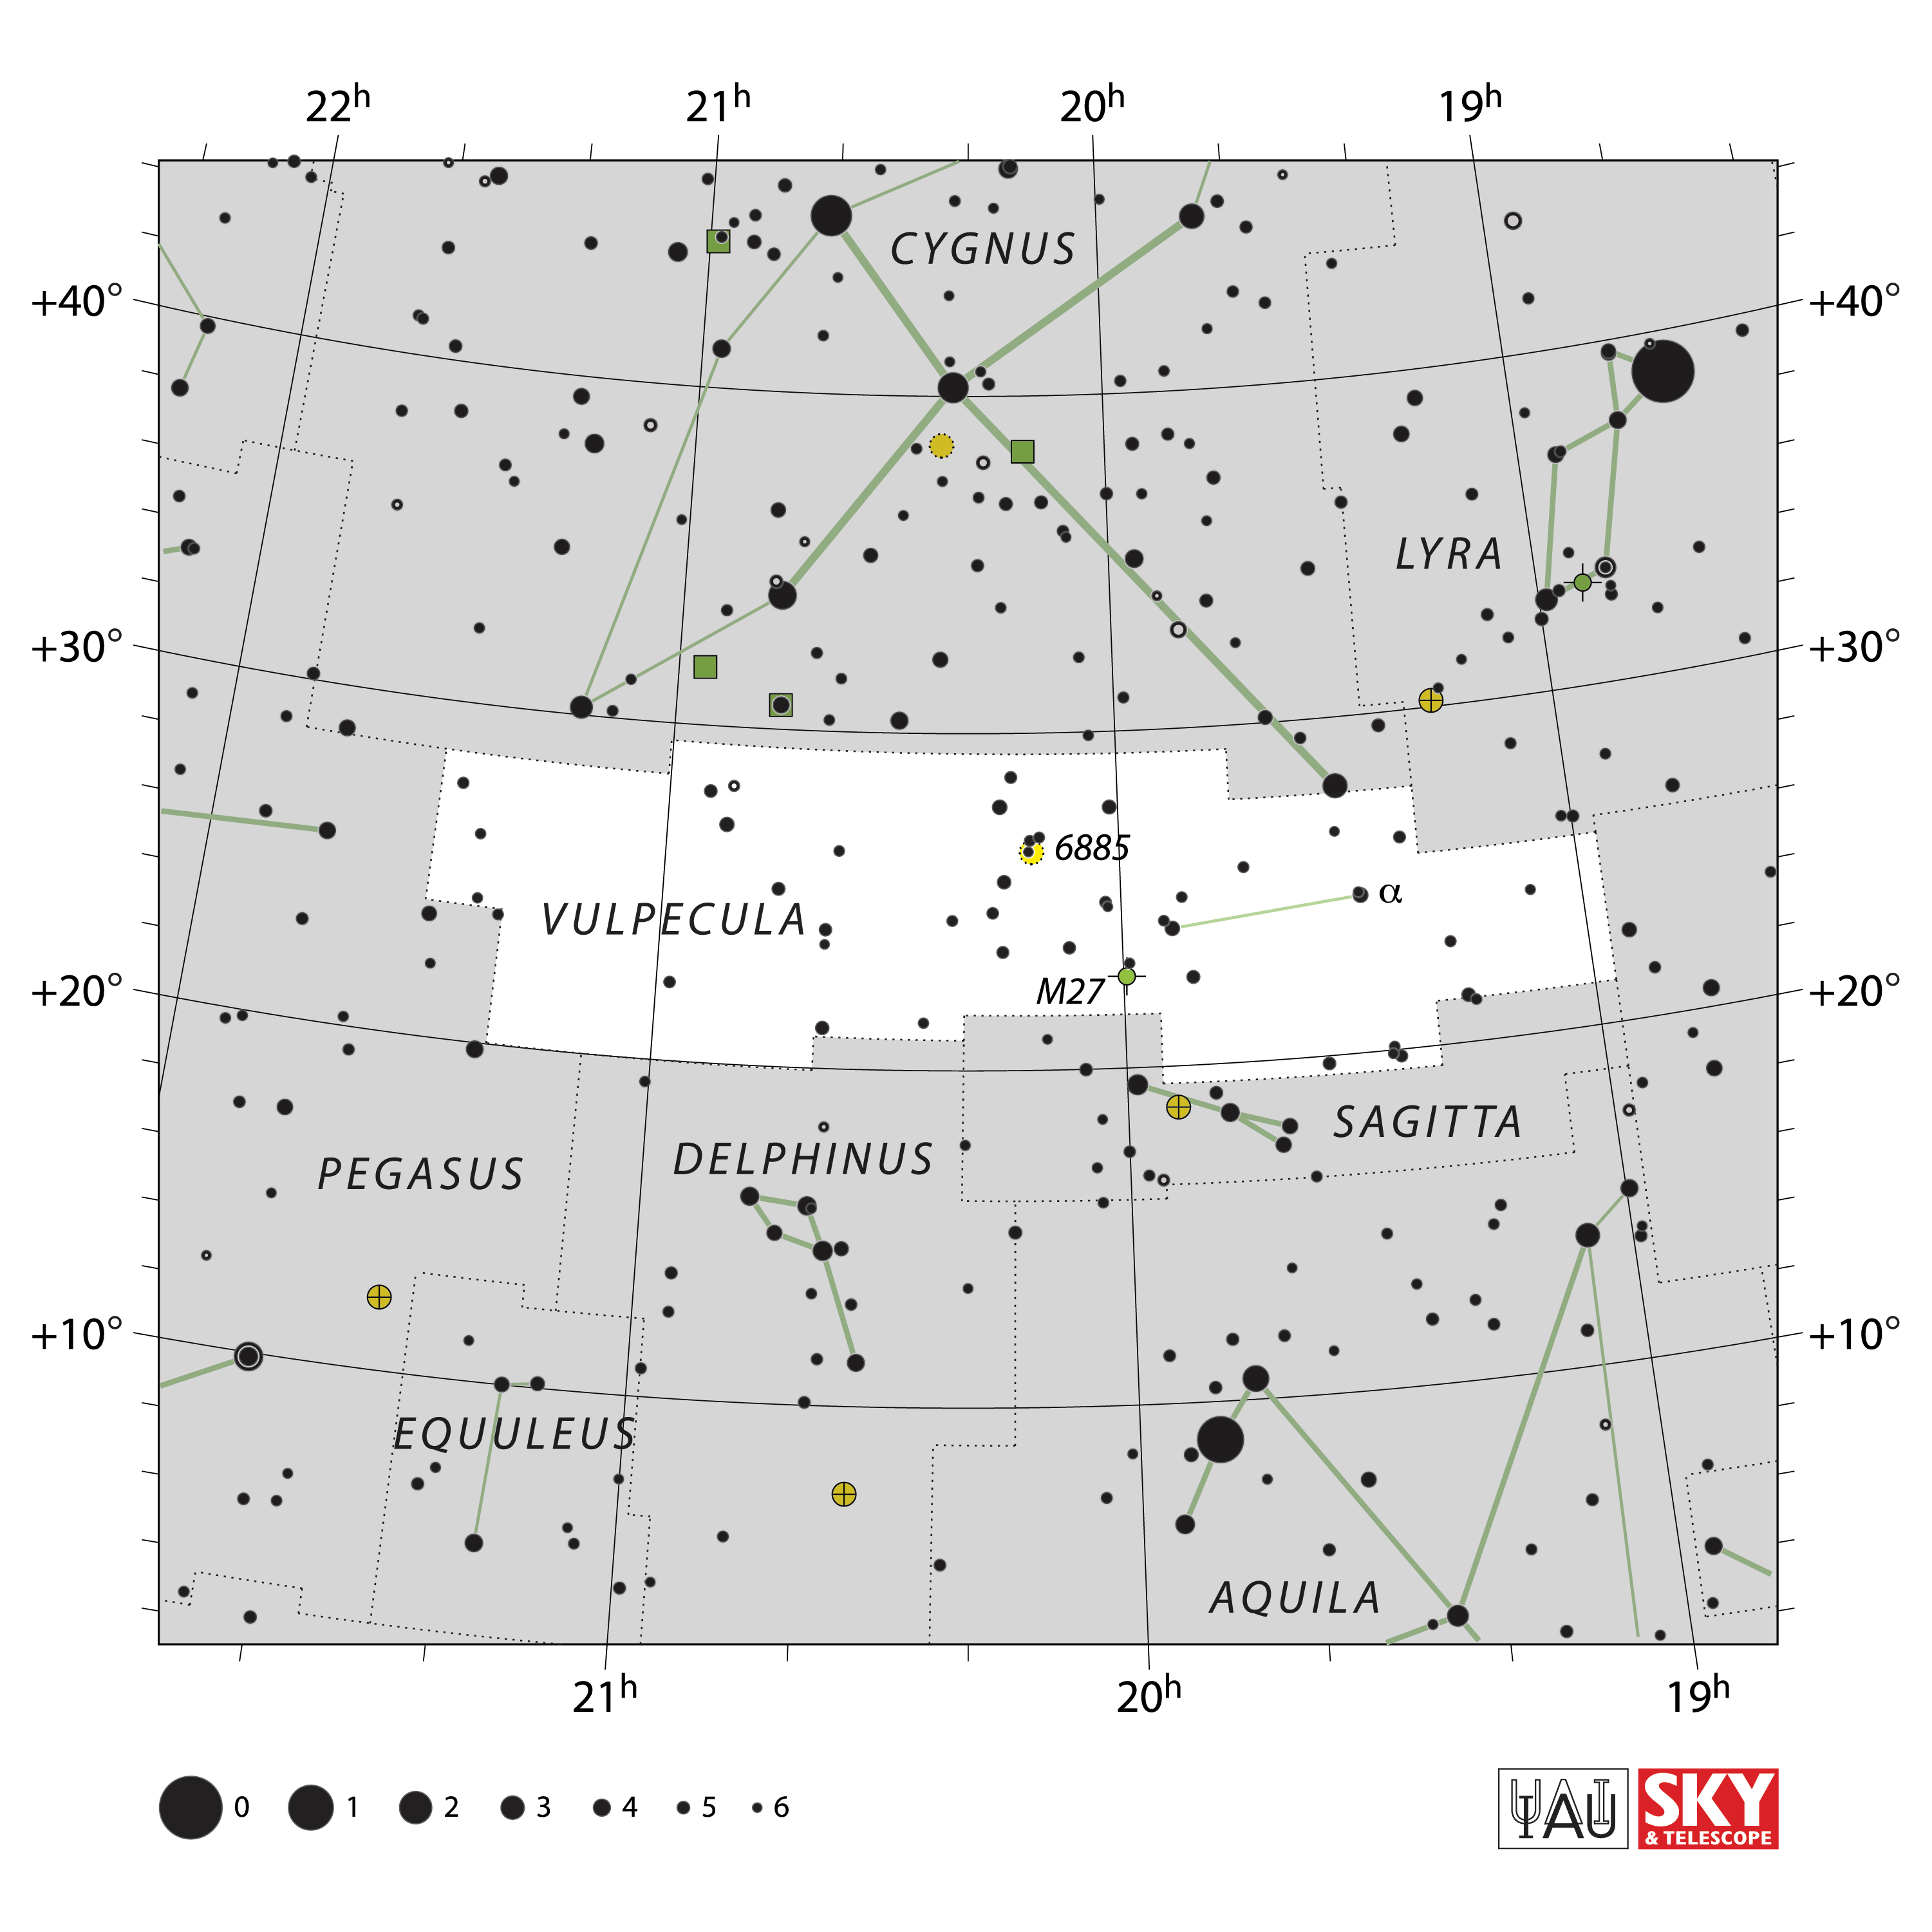

Vulpecula

Credit: IAU and Sky & Telescope